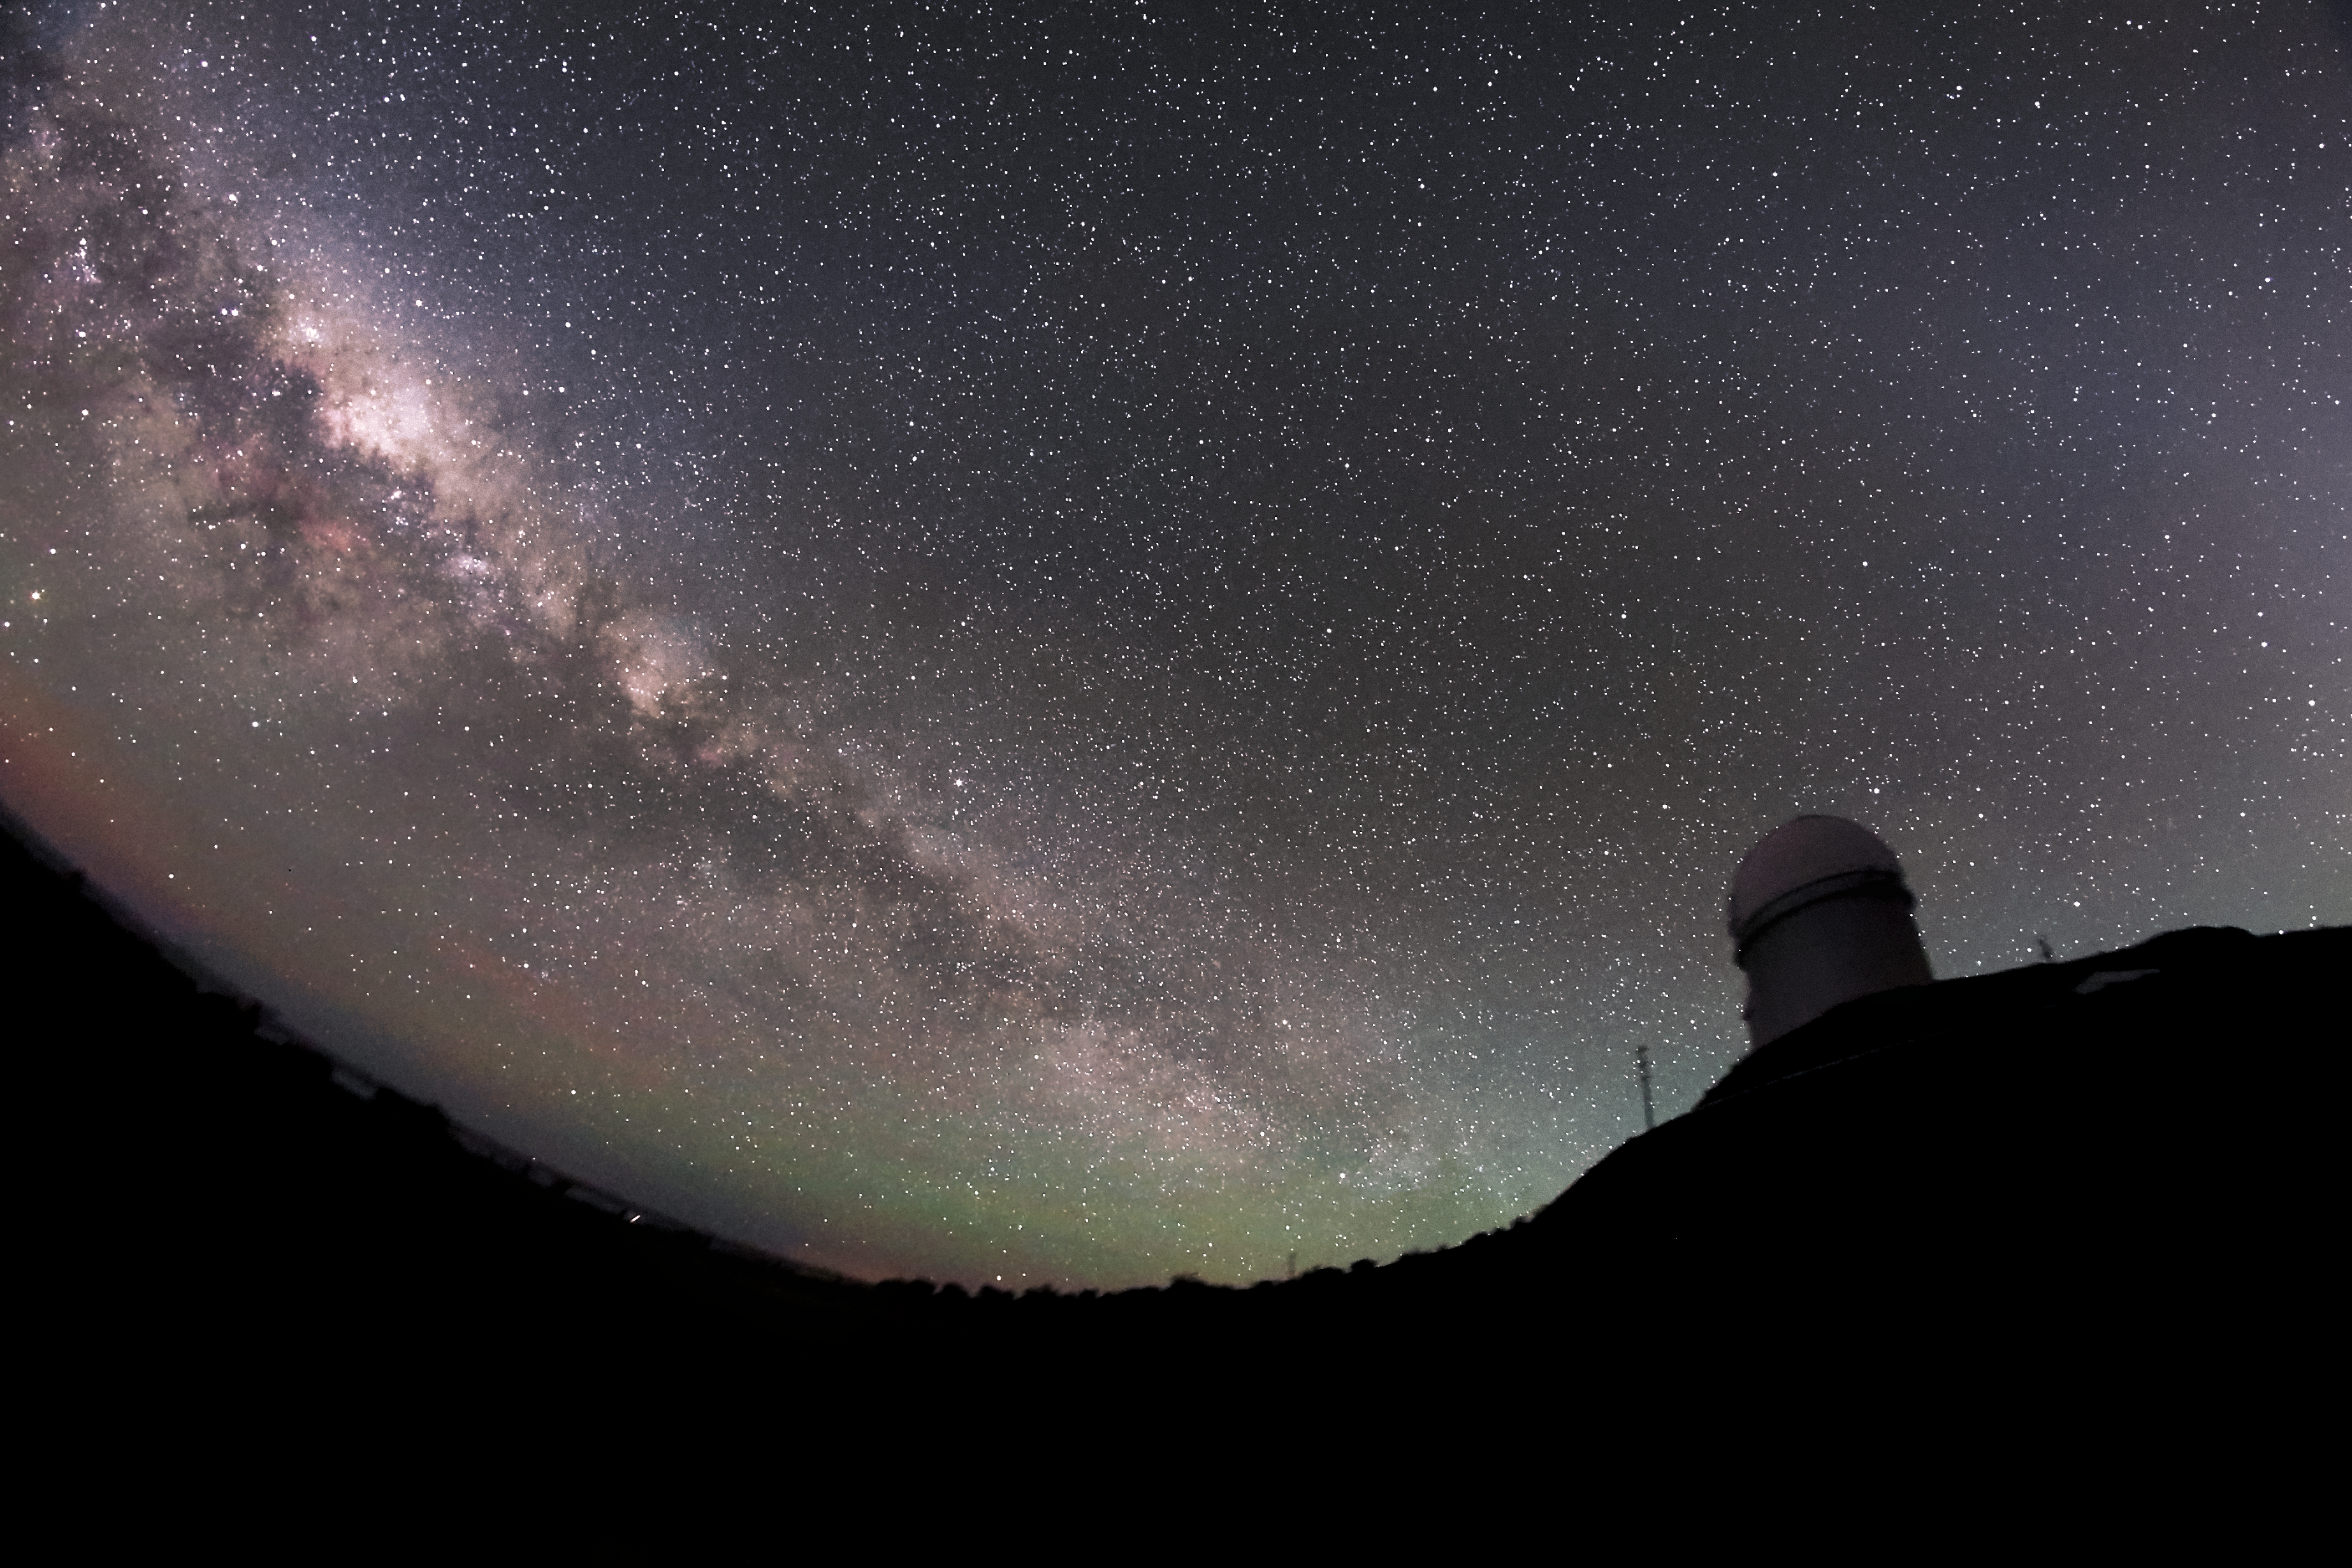

Twilight at La Silla

The distinctive glow and dark filaments of the Milky Way cross the skies above ESO's La Silla Observatory, located on the outskirts of the Chilean Atacama desert.

Credit: ESO/F. Char